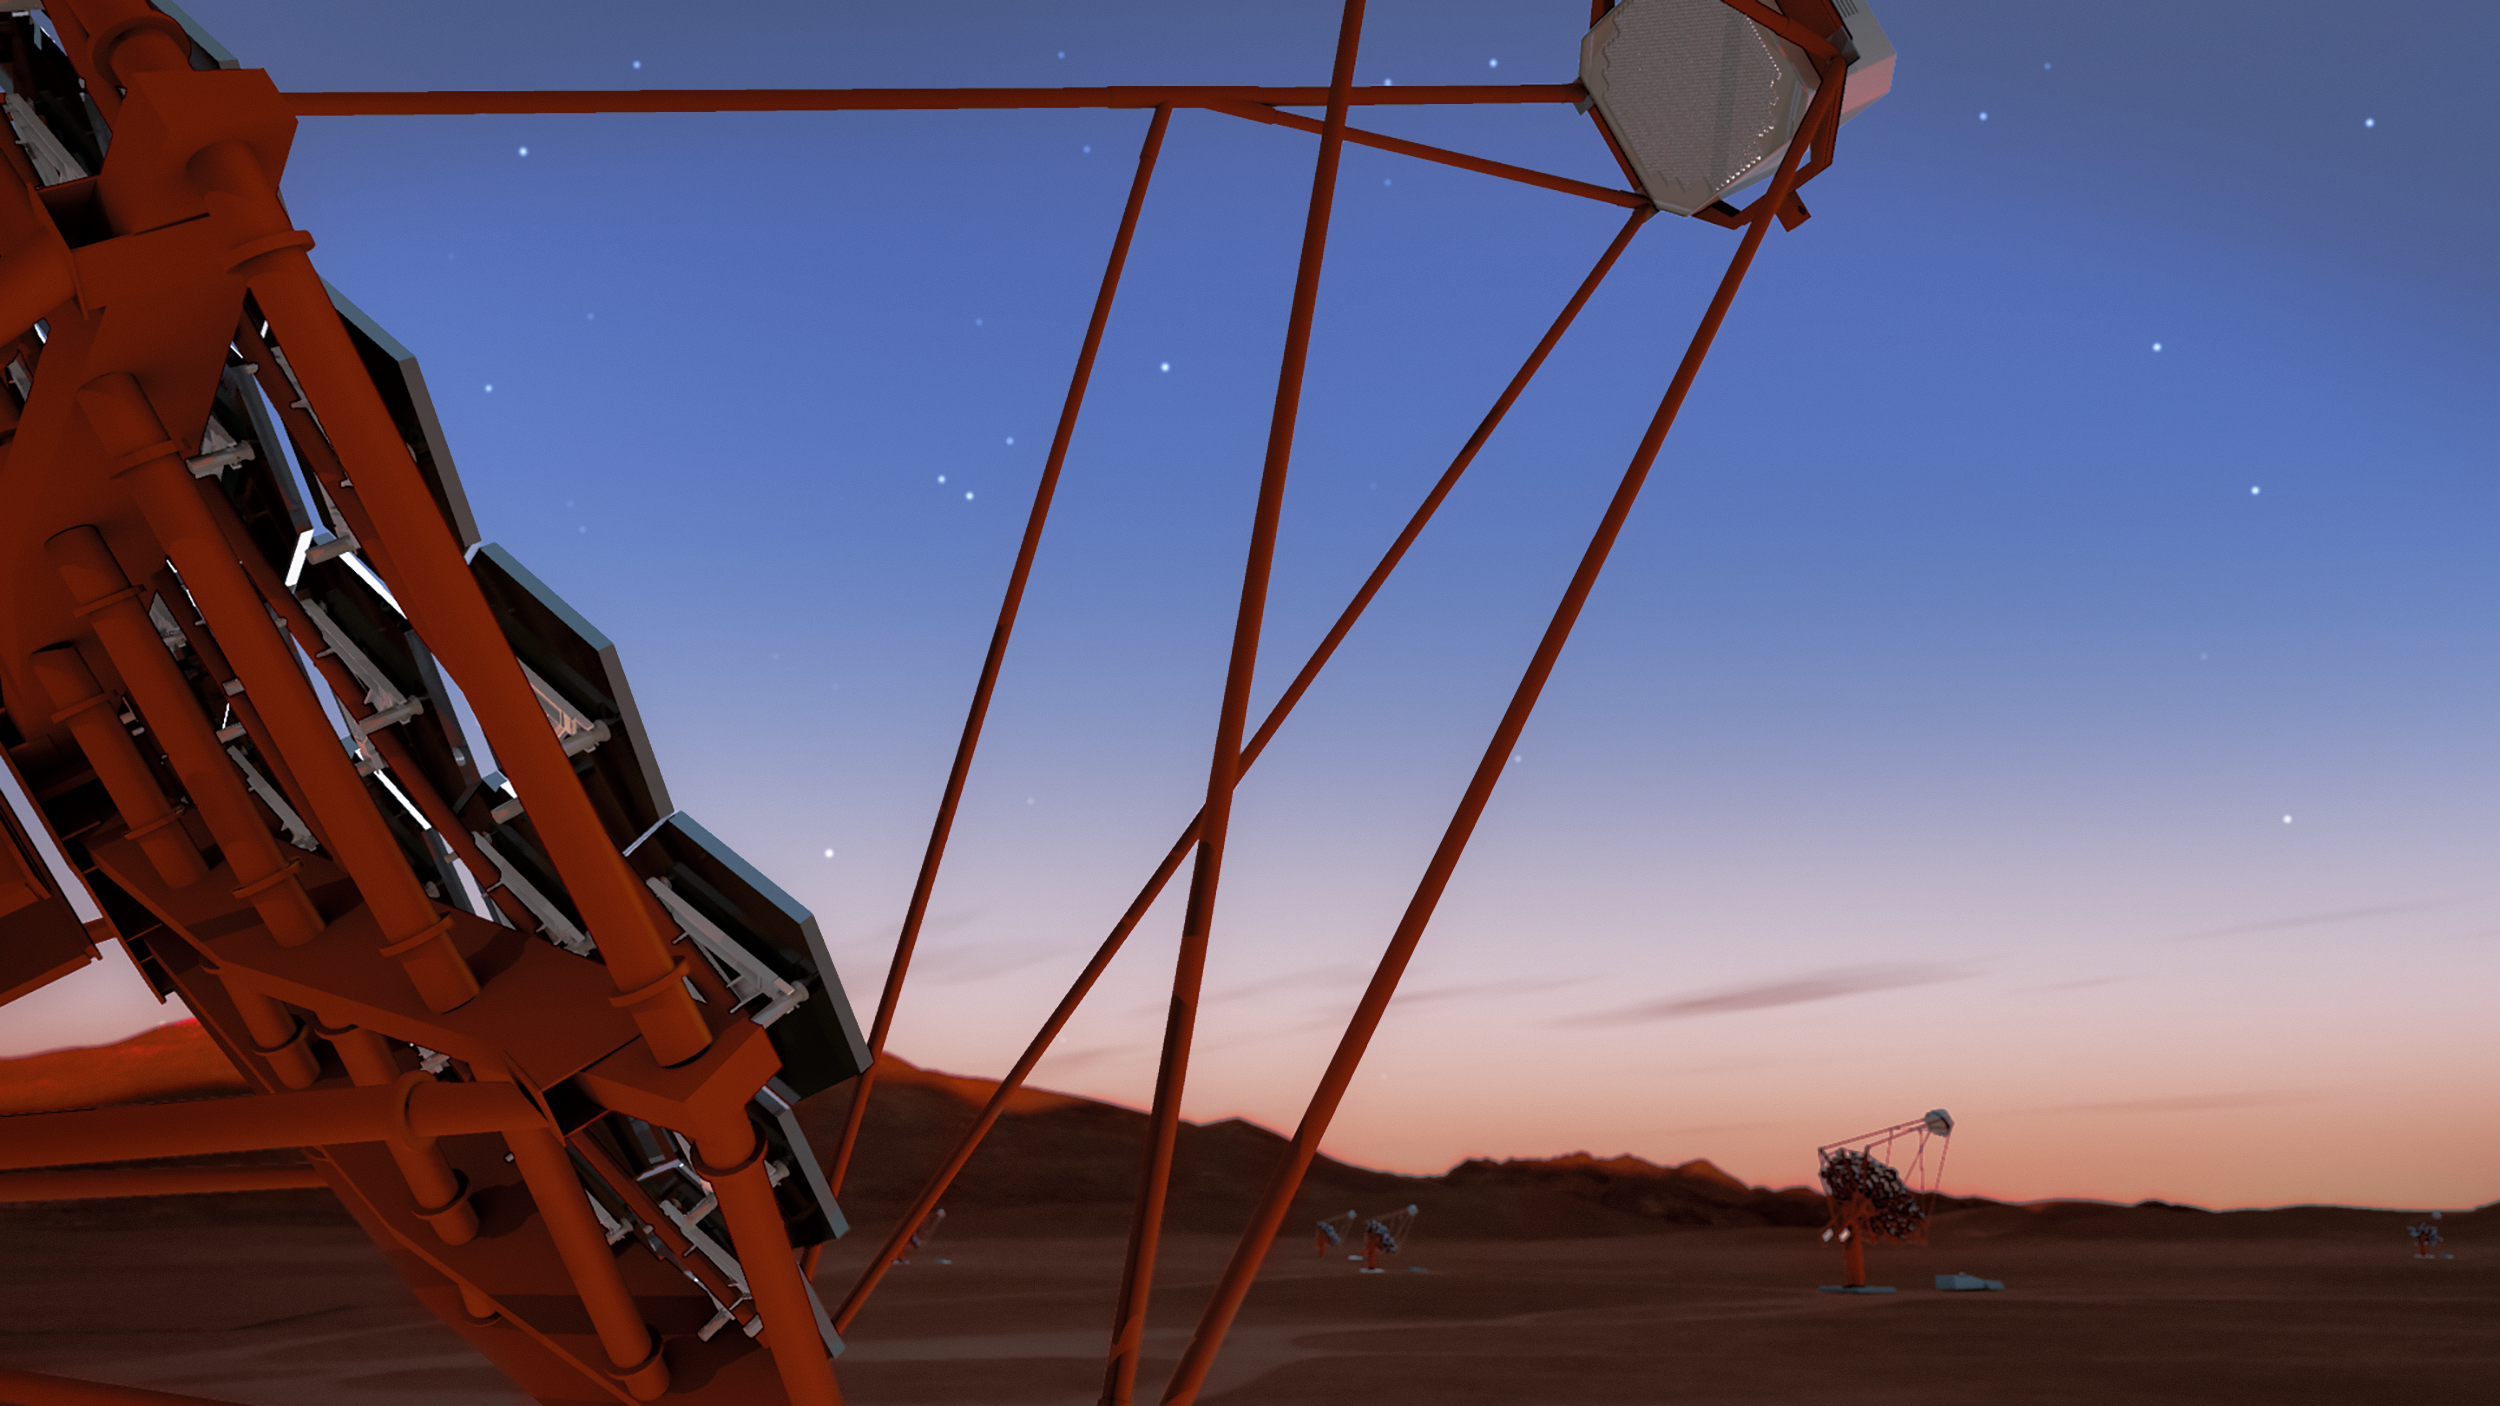

Cherenkov Telescope Array rendering

A rendering of several telescopes of the Cherenkov Telescope Array, at the southern site at ESO's Paranal Observatory in Chile. With its large collecting area and wide sky coverage, the CTA will be the largest and most sensitive array of gamma-ray telescopes in the world.

Credit: CTAO